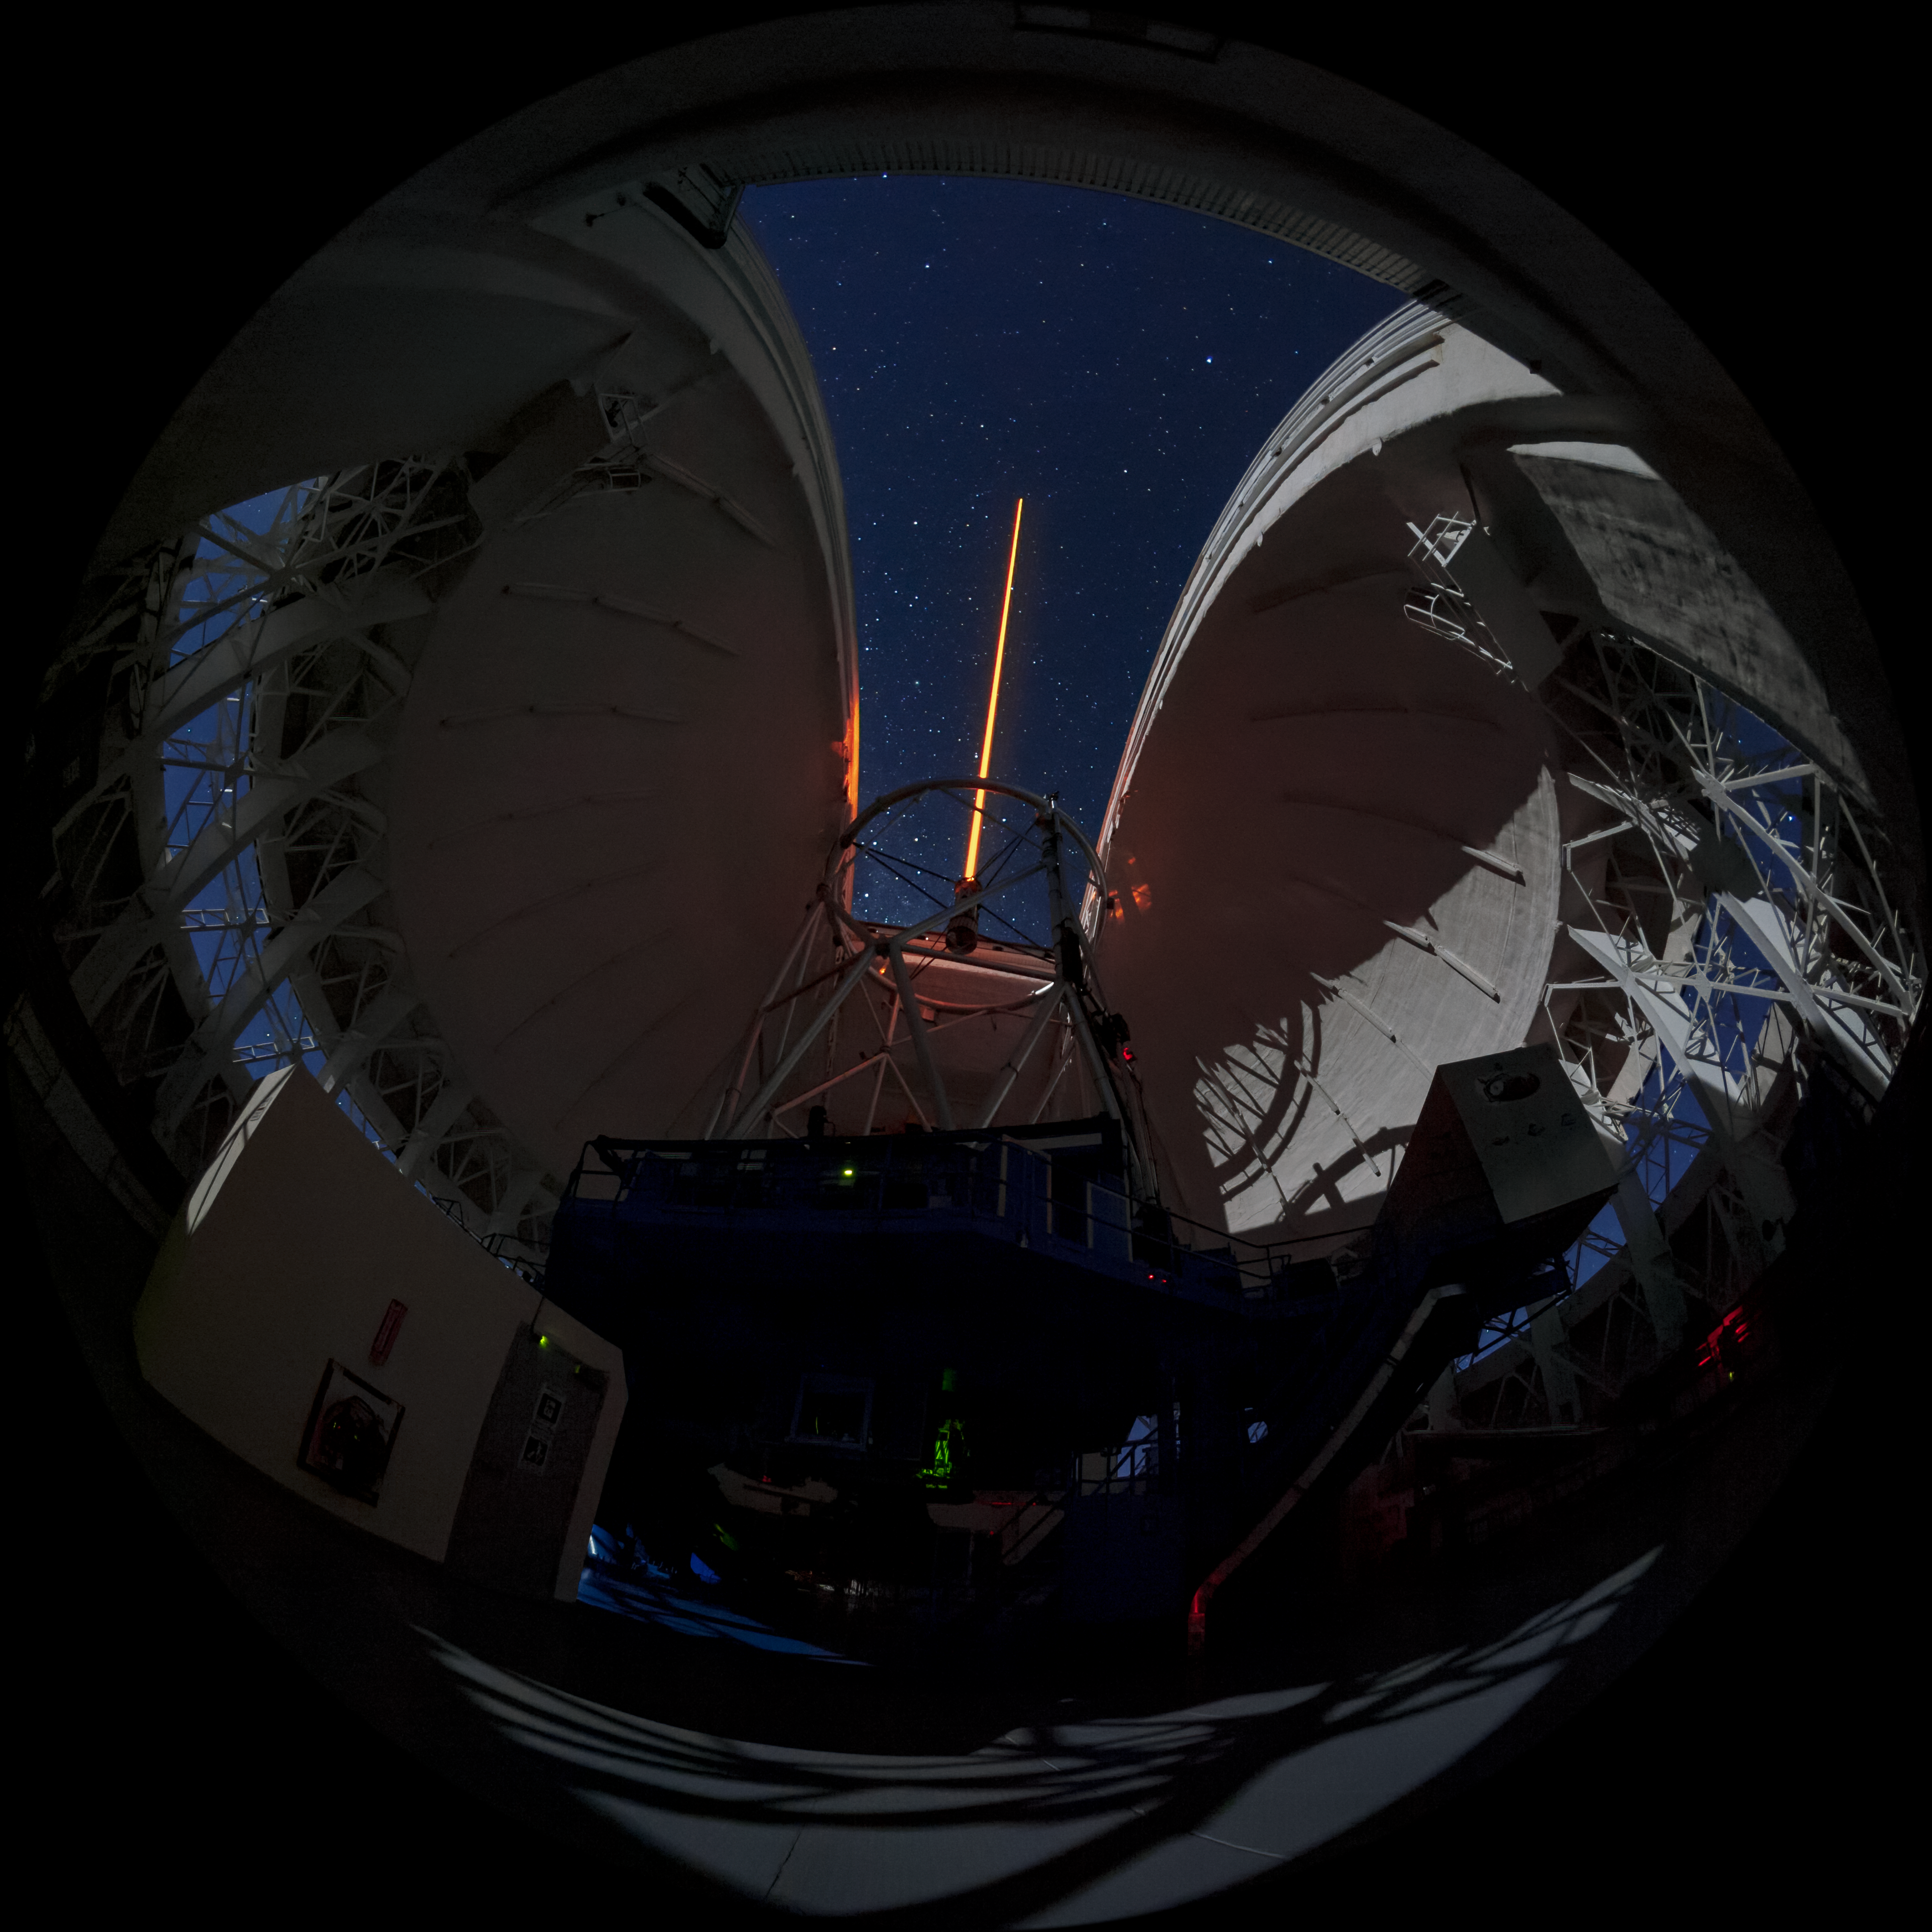

Gemini South's Laser Guide System

This photo shows Gemini South's laser guide star system in action. The laser interacts with particles in the Earth's upper atmosphere and allow for real-time corrections of the telescope's optics to compensate for atmospheric turbulence. Gemini South is a part of the International Gemini Observatory, a program of NSF NOIRLab.

Credit: International Gemini Observatory/NOIRLab/AURA/NSF/M. Paredes